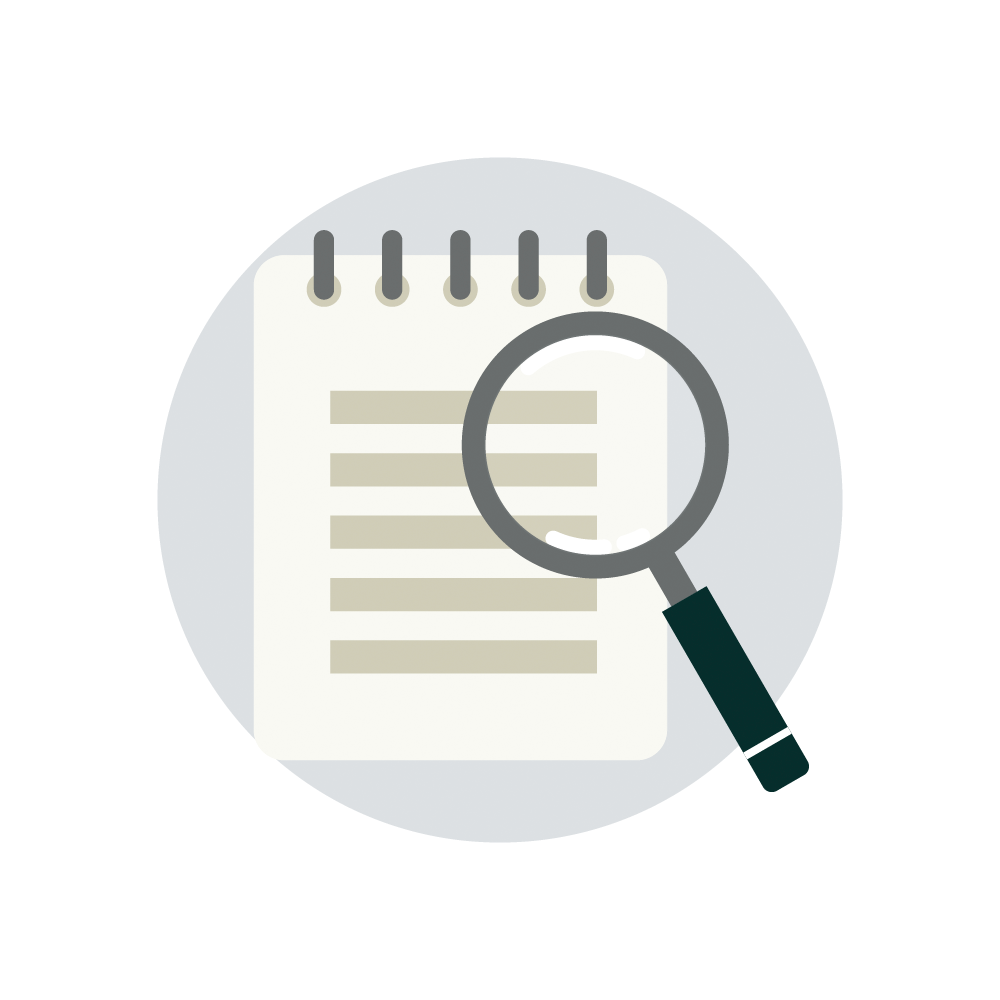

Rubin Teacher Guide Icon

Teacher guide icon.

Credit: RubinObs/NOIRLab/SLAC/NSF/DOE/AURA